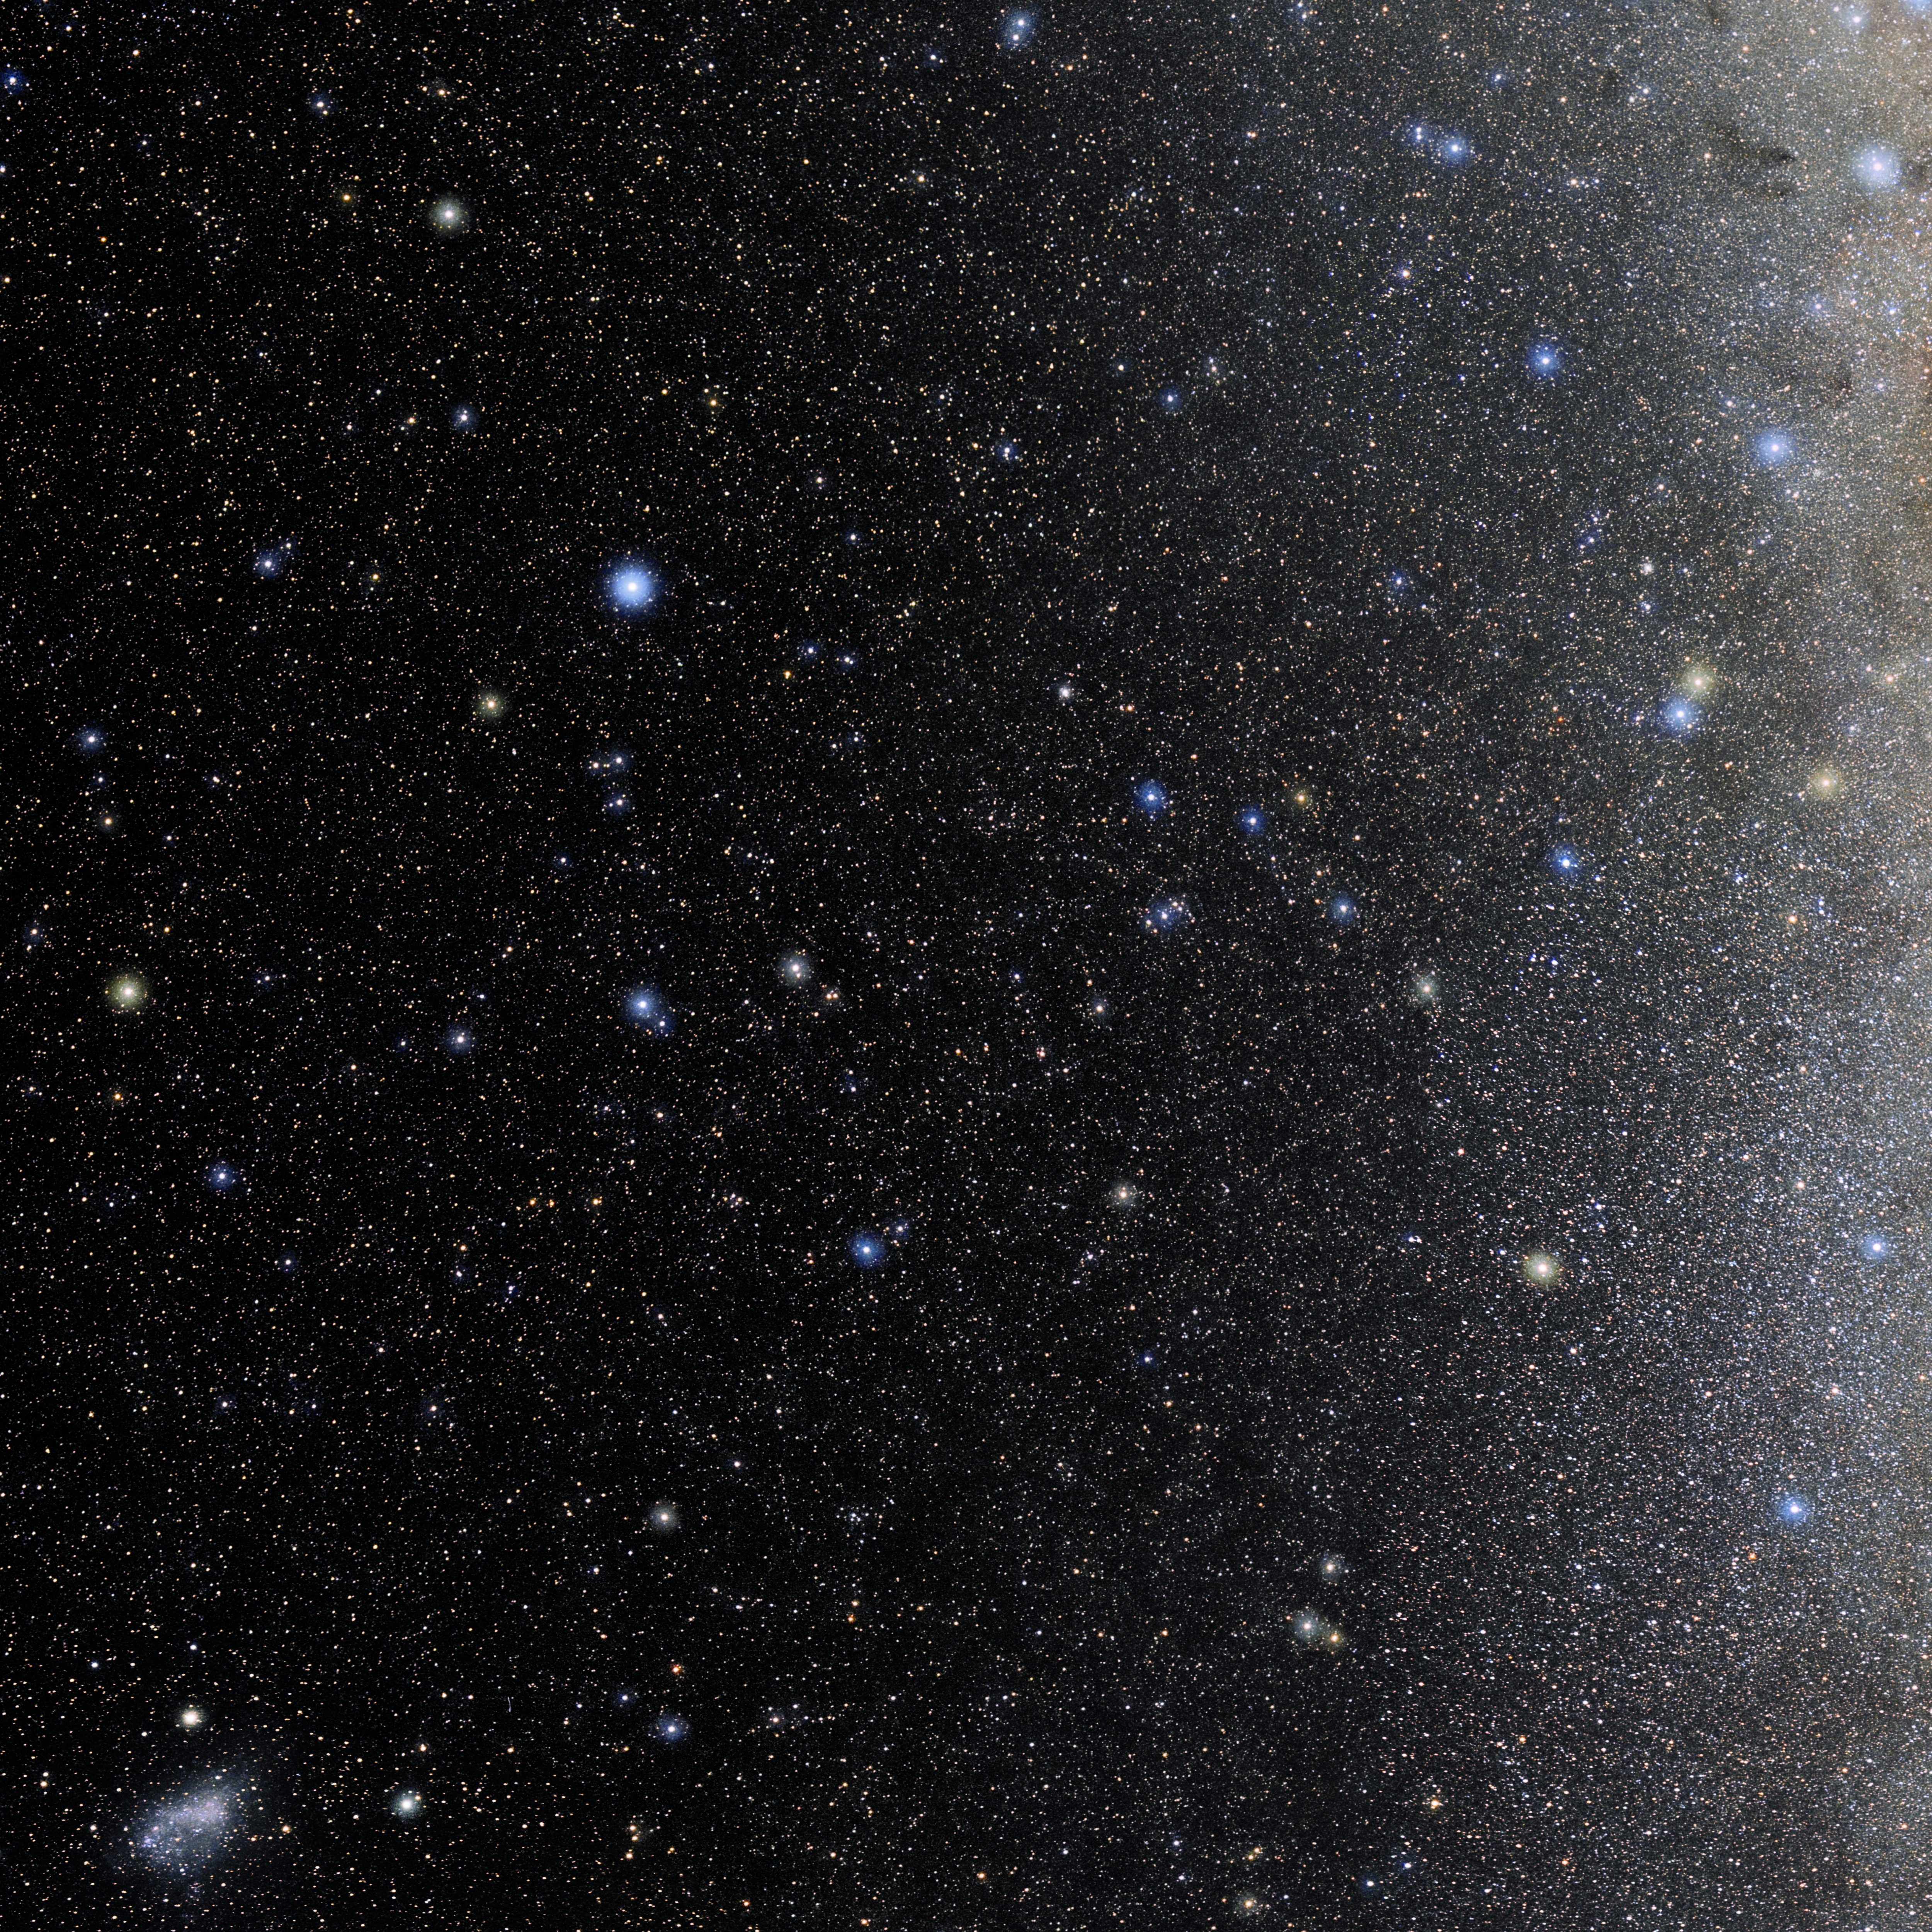

Pavo

Photo of the constellation Pavo produced by NOIRLab in collaboration with Eckhard Slawik, a German astrophotographer. Here is the annotated version.

Credit: E. Slawik/NOIRLab/NSF/AURA/M. Zamani